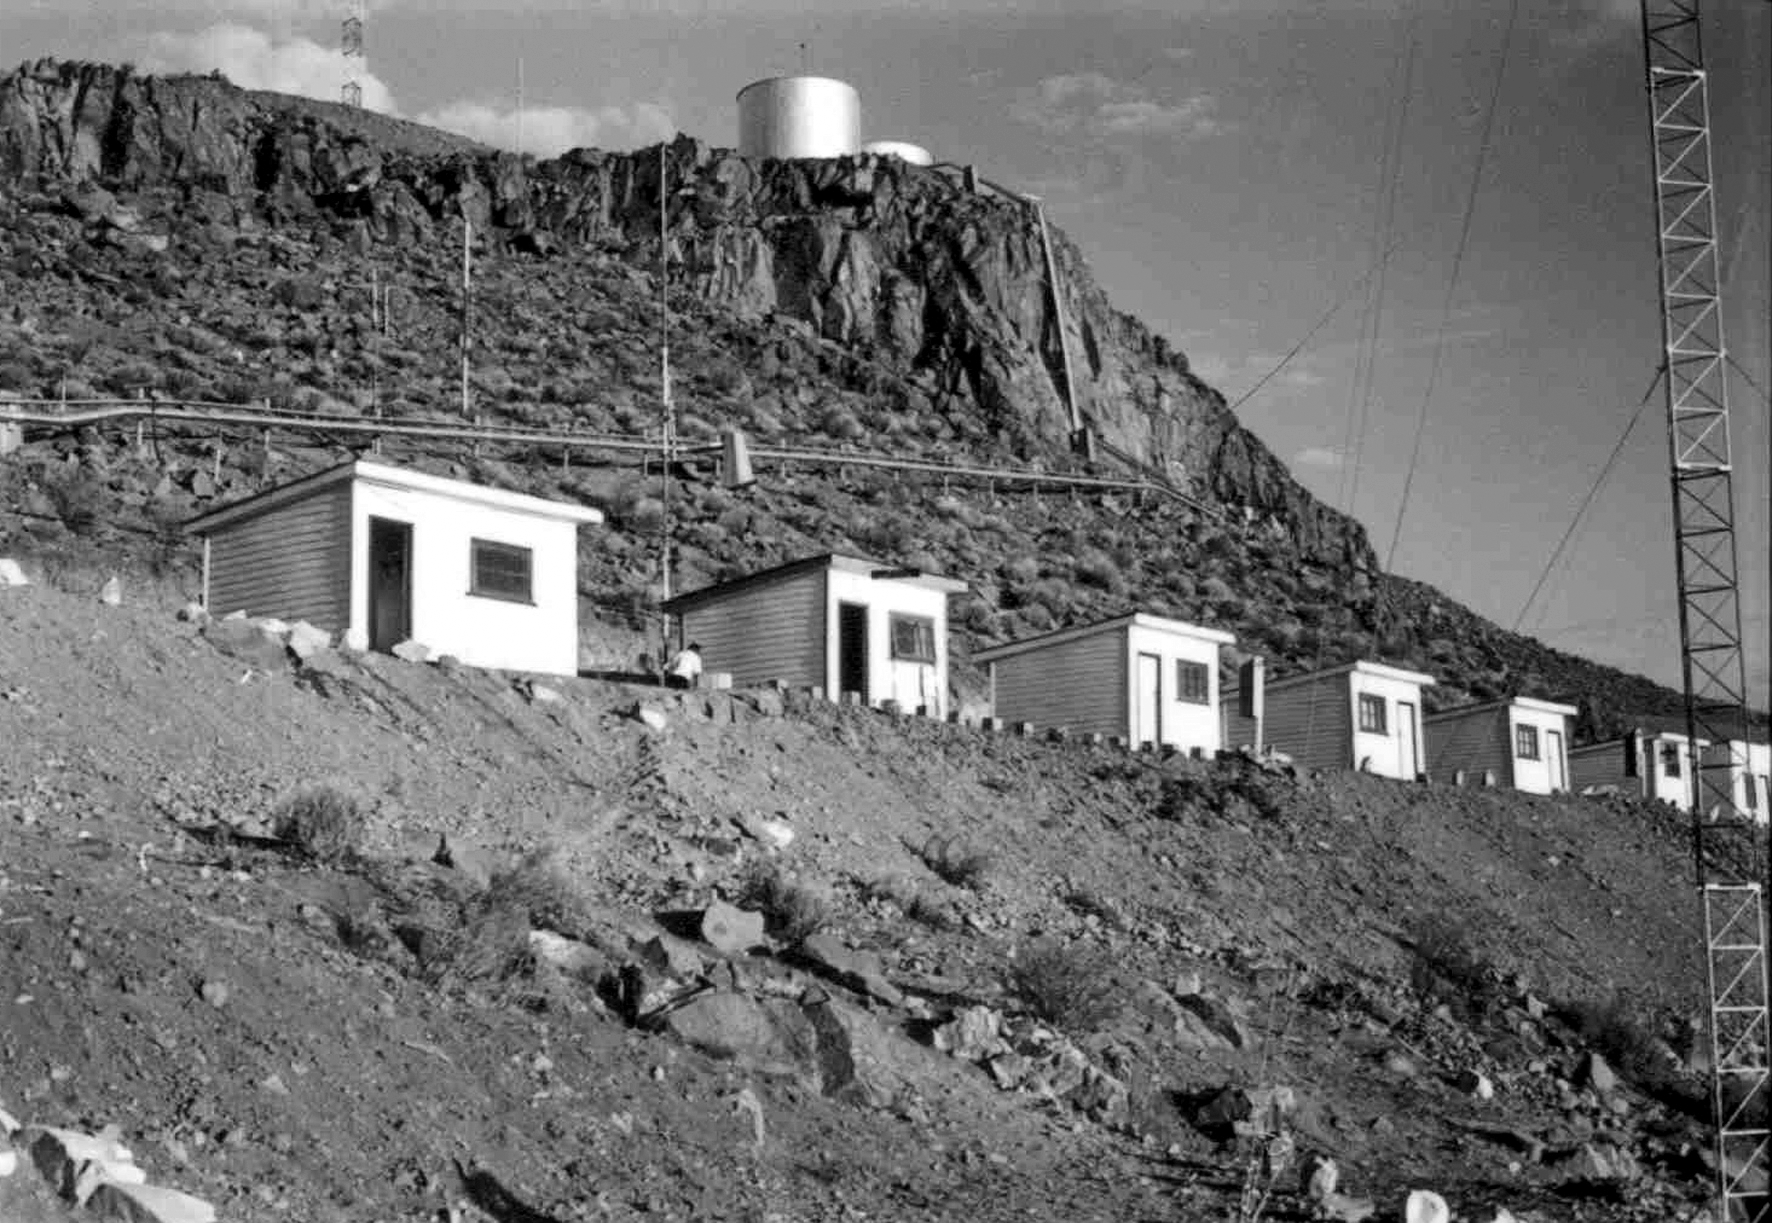

La Silla observatory under construction

The staff's accommodation during the construction of La Silla observatory from May 1961 till December 1969.

Credit: ESO